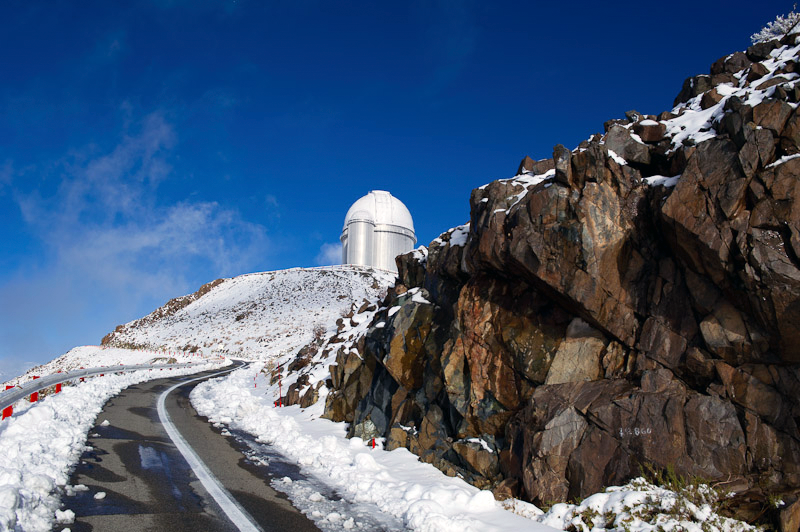

Icy road

Treacherous conditions leading to La Silla.

Credit: ESO/José Francisco Salgado (josefrancisco.org)